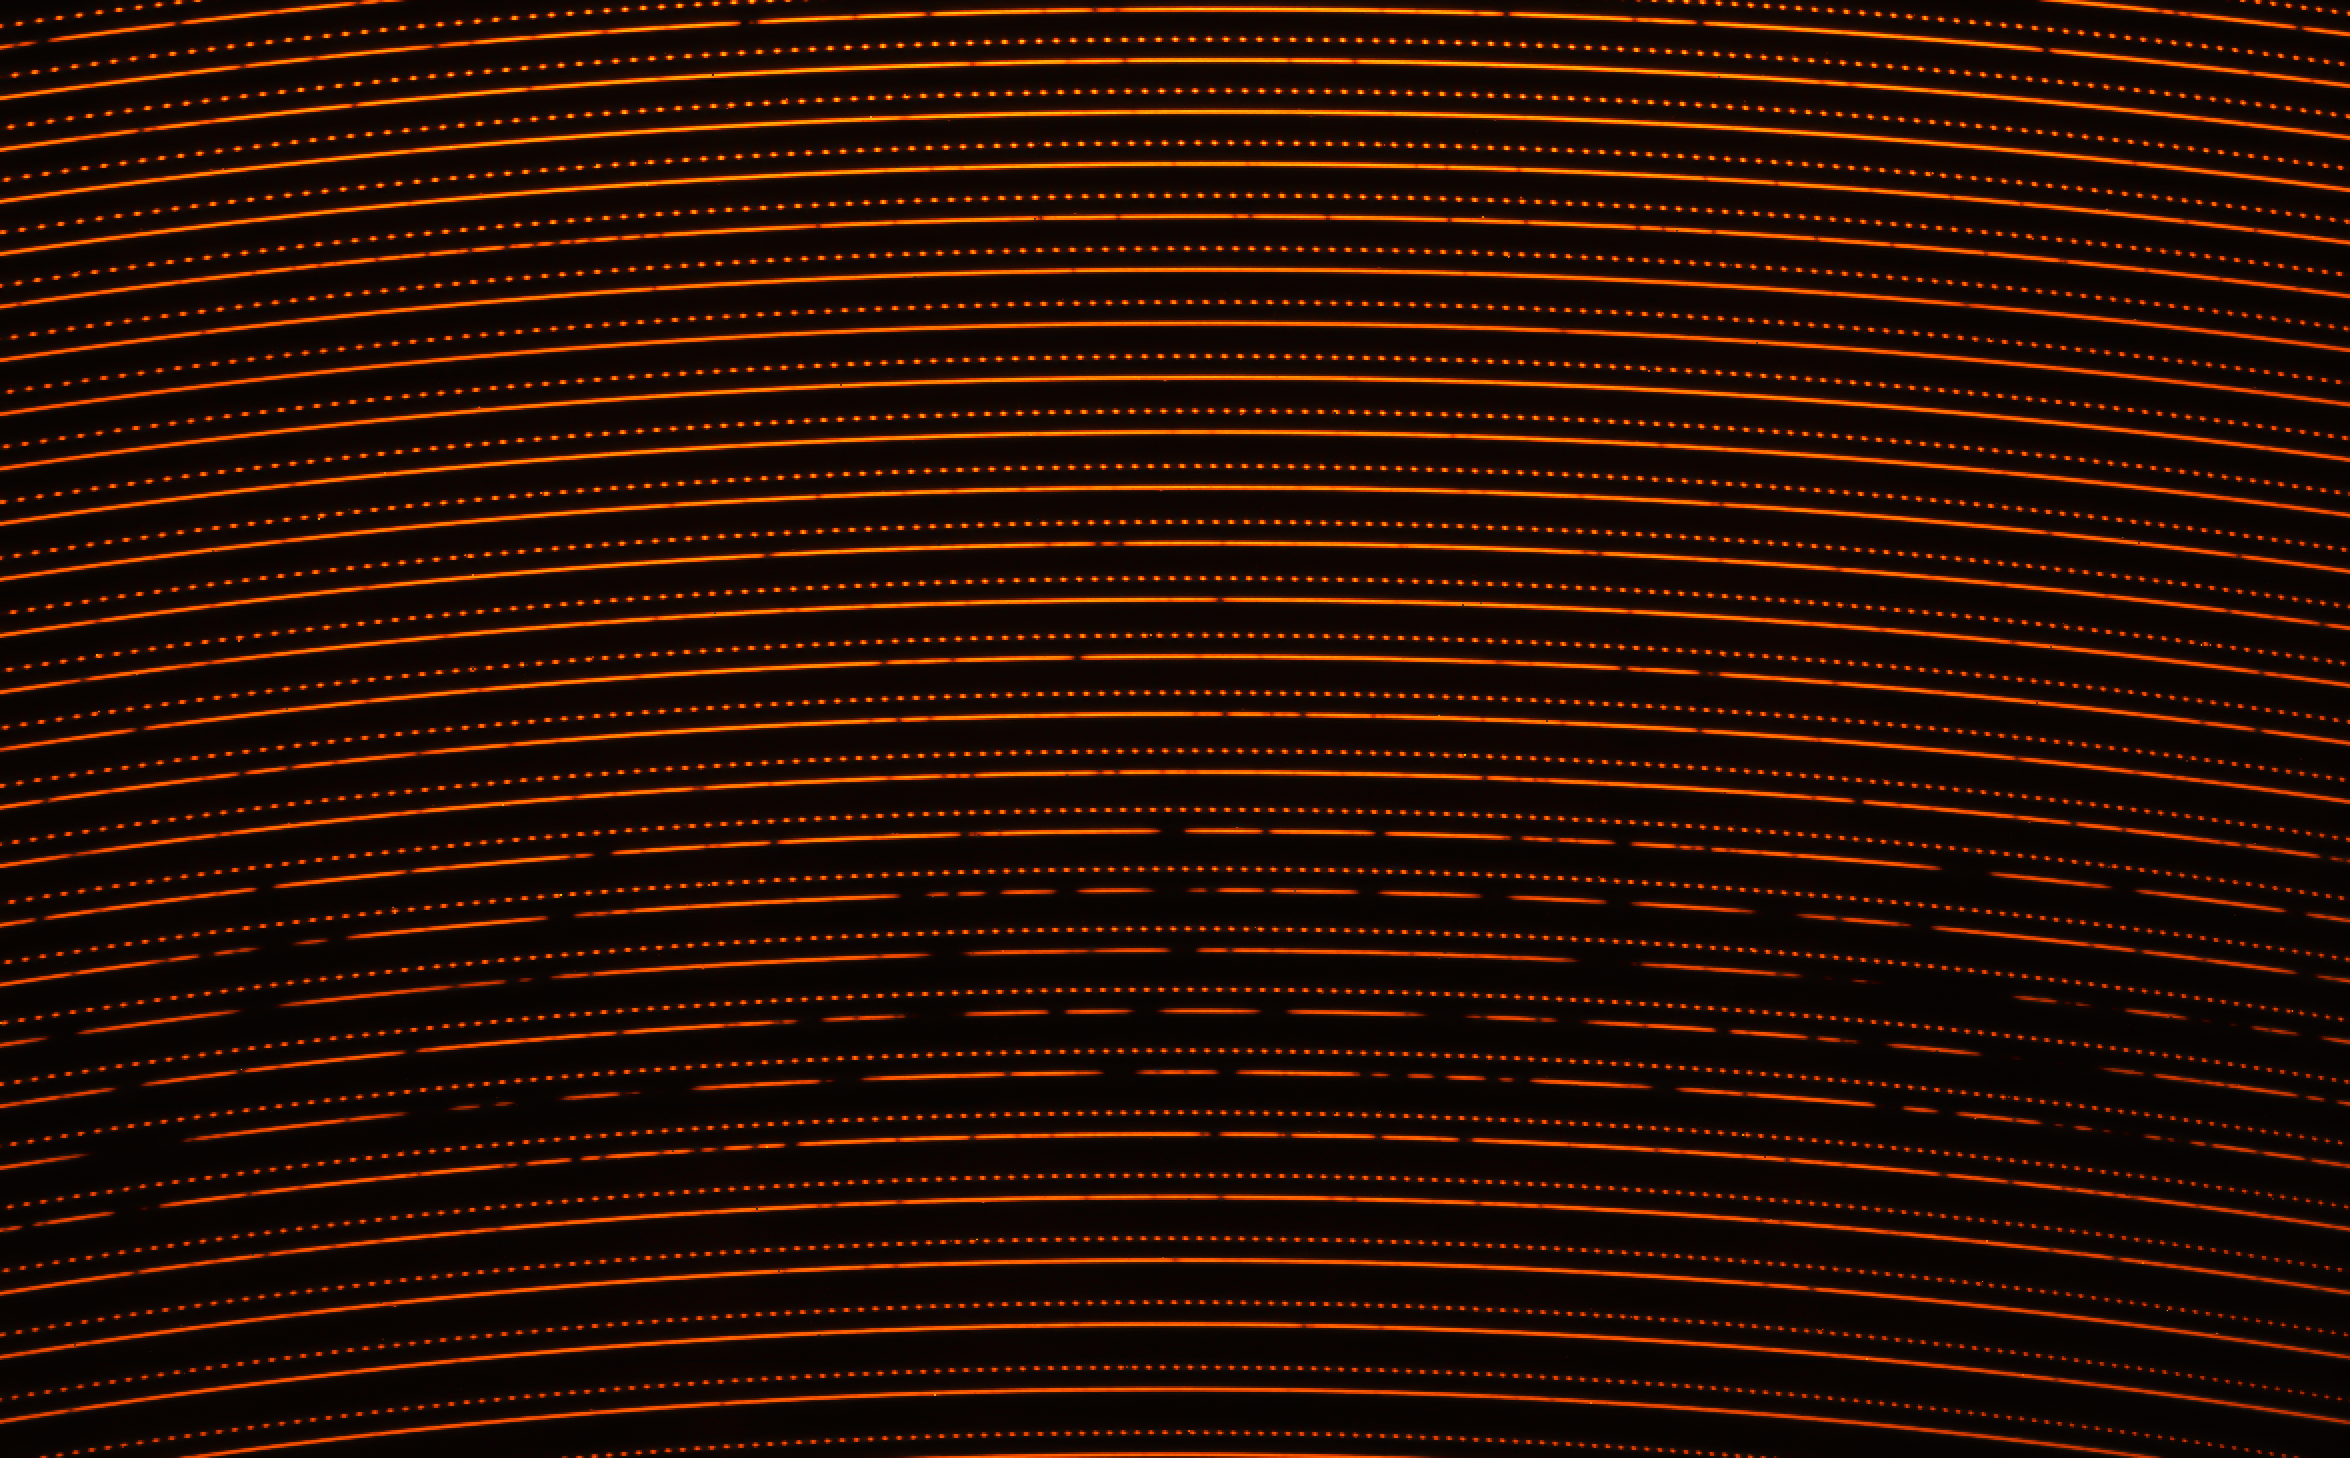

First raw image obtained by NIRPS

The Near Infrared Planet Searcher (NIRPS) instrument, installed on ESO's 3.6-metre telescope, had its first light in mid-2022. Here we see the first raw data from the instrument, the spectrum of Barnard's star. Each horizontal line corresponds to a narrow region of light where both the absorption lines from the star and the absorption from the Earth's atmosphere are visible. The dotted lines correspond to the so-called comb spectrum, a "ruler" that is used as a reference for the horizontal lines, so scientists can know which wavelengths of light they correspond to.

Credit: ESO/NIRPS consortium